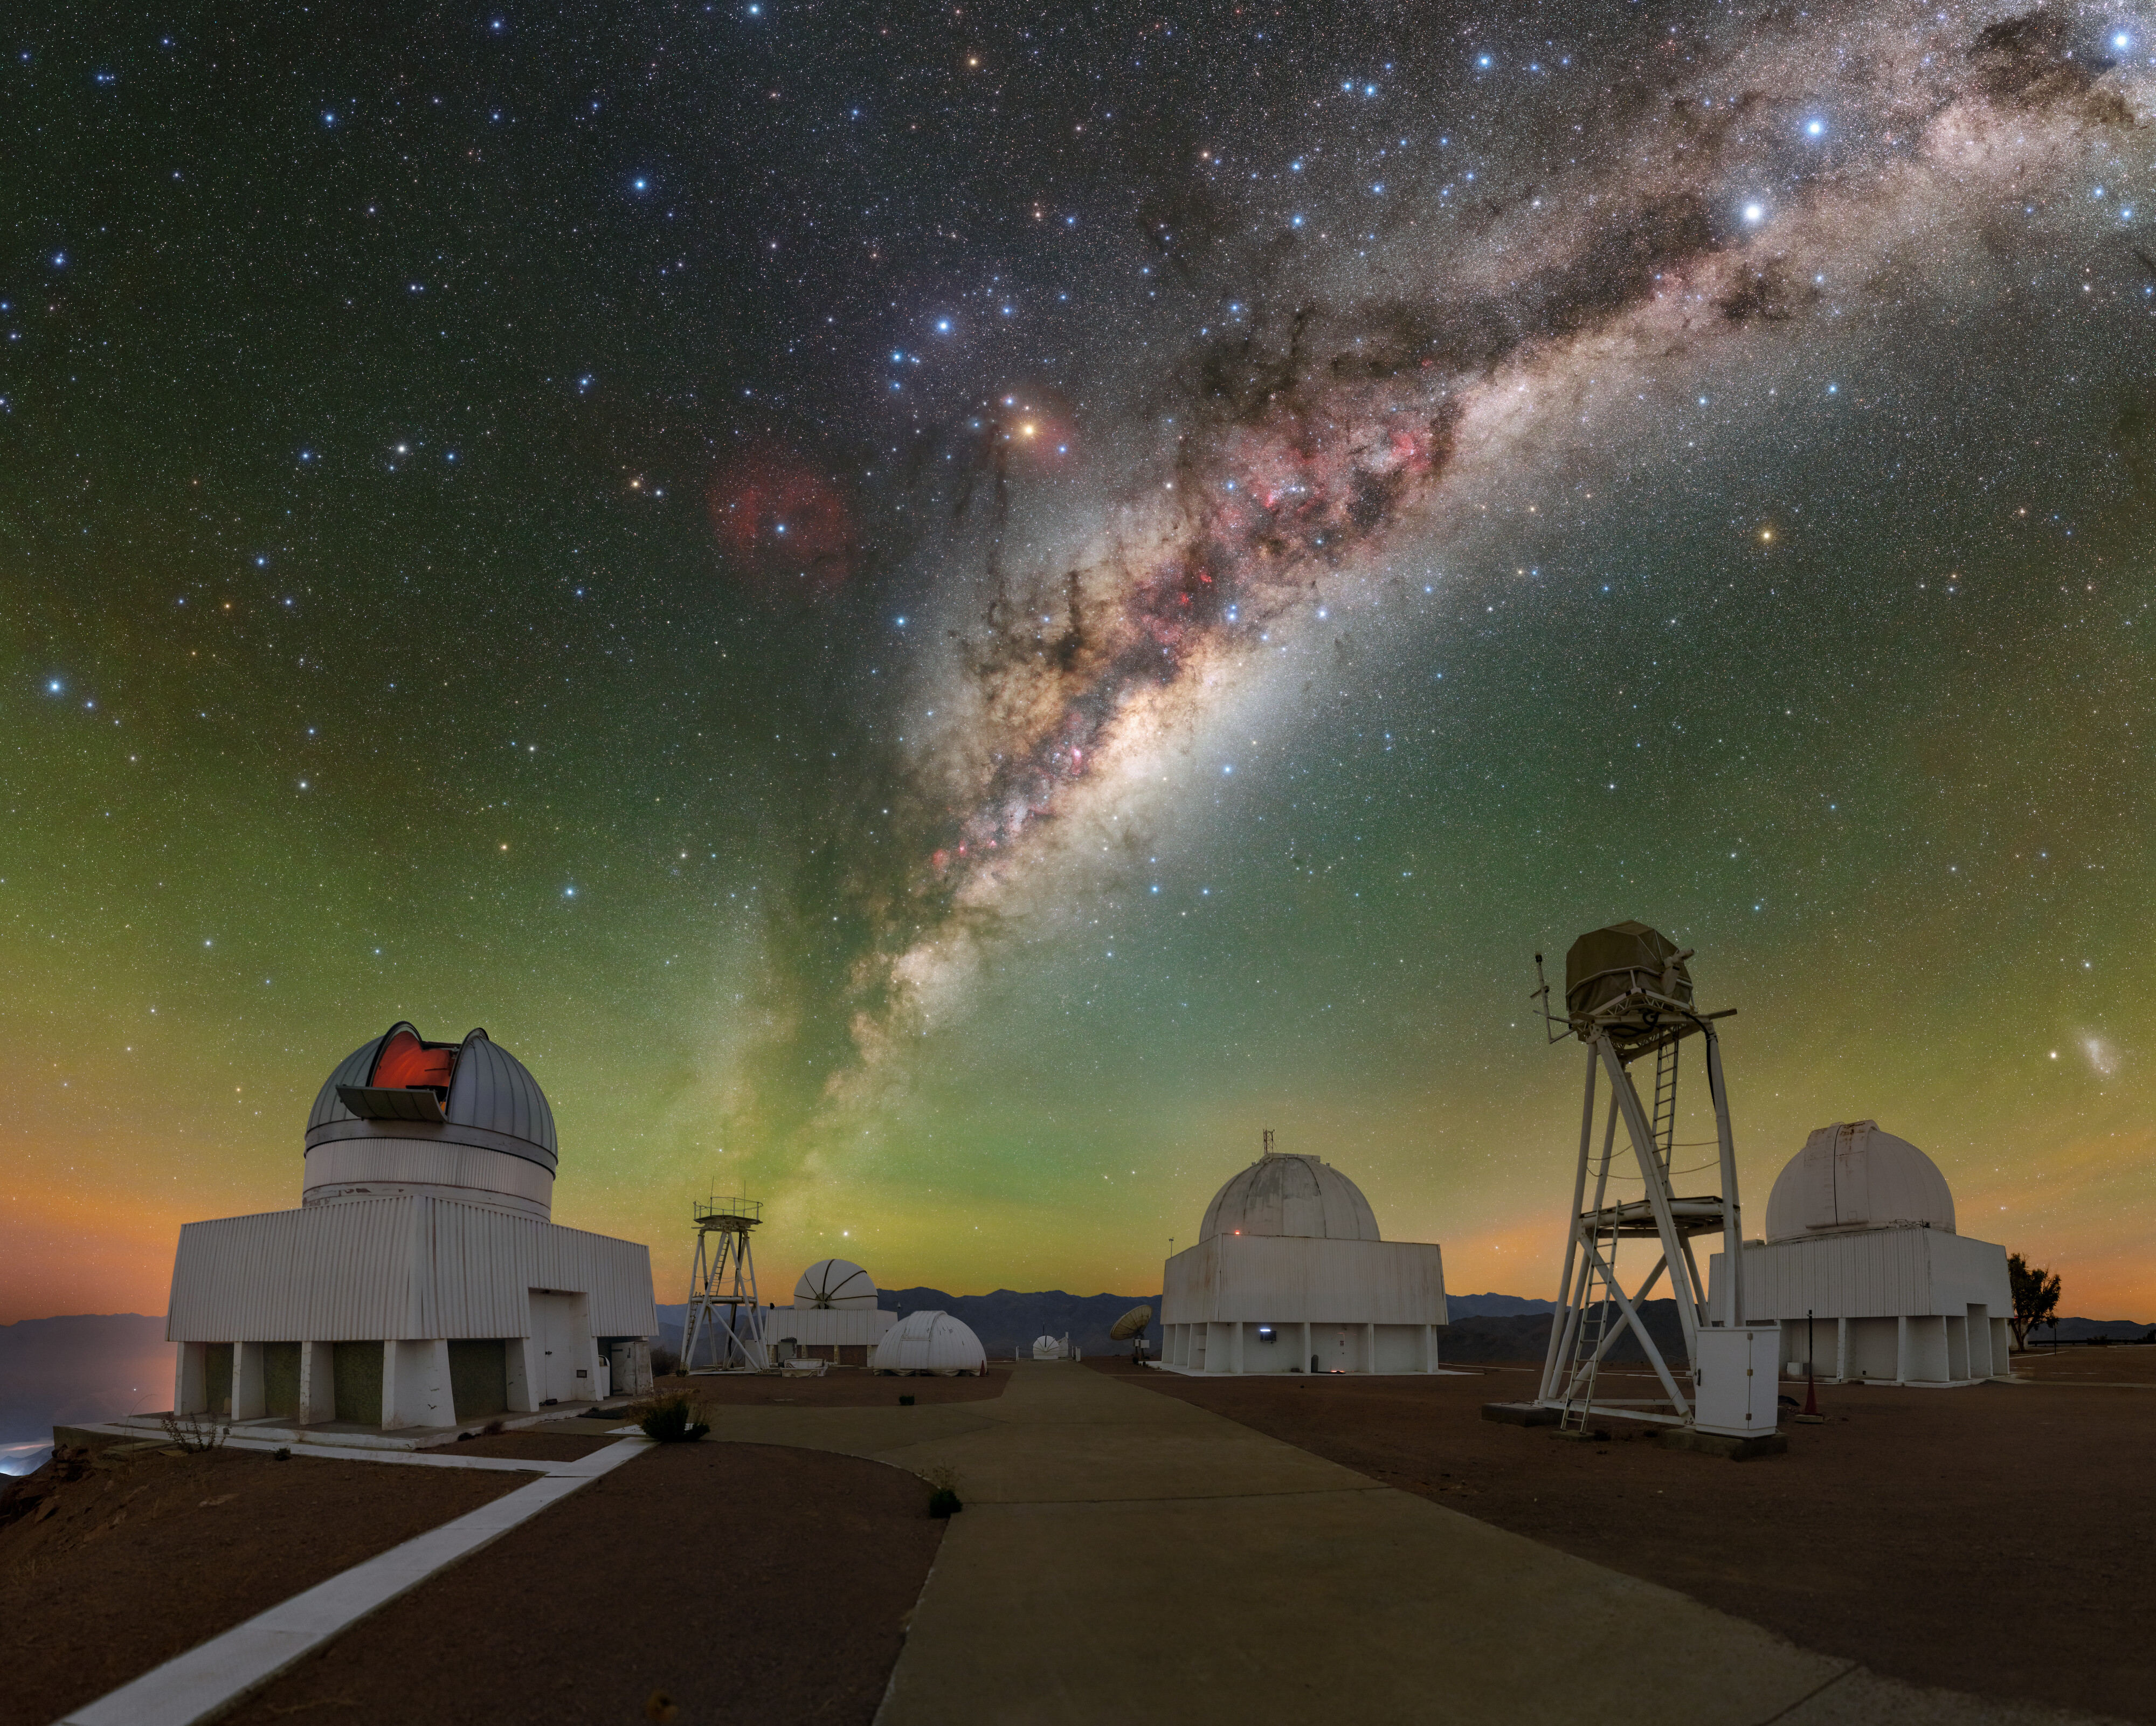

Milky Way Front and Center

The vantage point of the foothills of the Chilean Andes provides some of the best views of the night sky in the world, especially from Cerro Tololo Inter-American Observatory (CTIO), a Program of NSF NOIRLab. Earth is oriented in such a way that most of the Milky Way can be seen on a clear night from the southern hemisphere, where CTIO is located. Beneath the oblique arms of our galaxy lie, left to right, the US Naval Observatory Deep South Telescope, DIMM1 Seeing Monitor, CHilean Automatic Supernova sEarch dome, aTmCam (straight back), SMARTS 1.0-meter Telescope, UBC Southern Observatory, and Curtis Schmidt Telescope .

A noteworthy feature of this image is the Milky Way’s galactic center, which appears to set the galaxy itself ablaze. Despite the clouds of interstellar dust obscuring its light, it continues to shine with the light of millions of stars. From our point of view, the heart of the Milky Way is located in the direction of constellations Sagittarius, Ophiuchus, and Scorpius; and at its core lies a supermassive black hole called Sagittarius A*. With plenty of celestial treats for the taking, telescopes at CTIO strive to capture them all!

This gigantic 250-megapixel photo was taken as part of the NOIRLab 2022 Photo Expedition to all the NOIRLab sites.

Credit: CTIO/NOIRLab/NSF/AURA/T. Slovinský